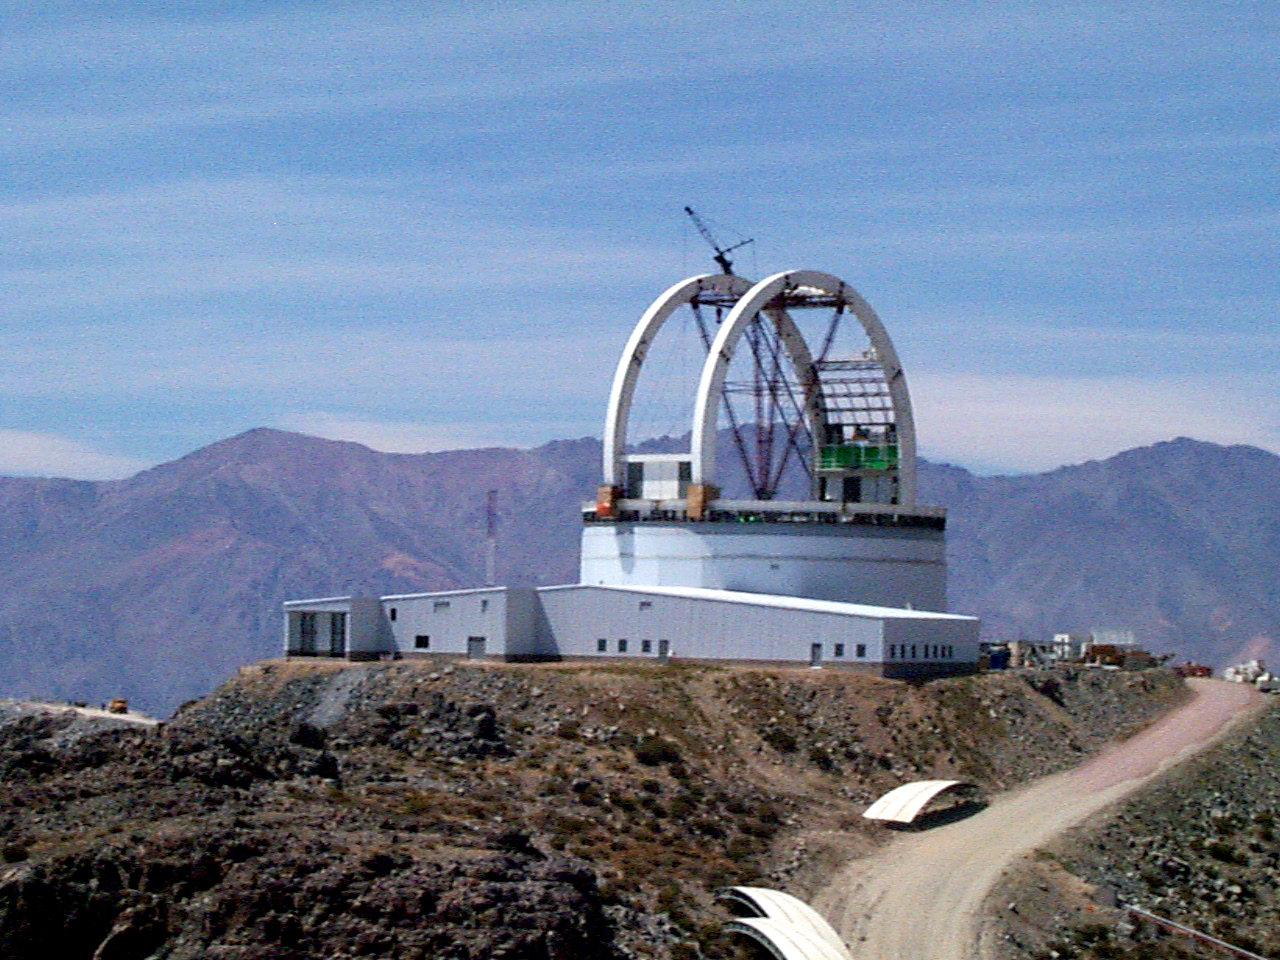

Gemini South, Cerro Pachon

Construction at Cerro Pachon, Chile. Site progress on March 5th, 1998, in preparation for the Gemini South 8-meter telescope. Taken by a digital camera on-site.

Credit: NOIRLab/NSF/AURA